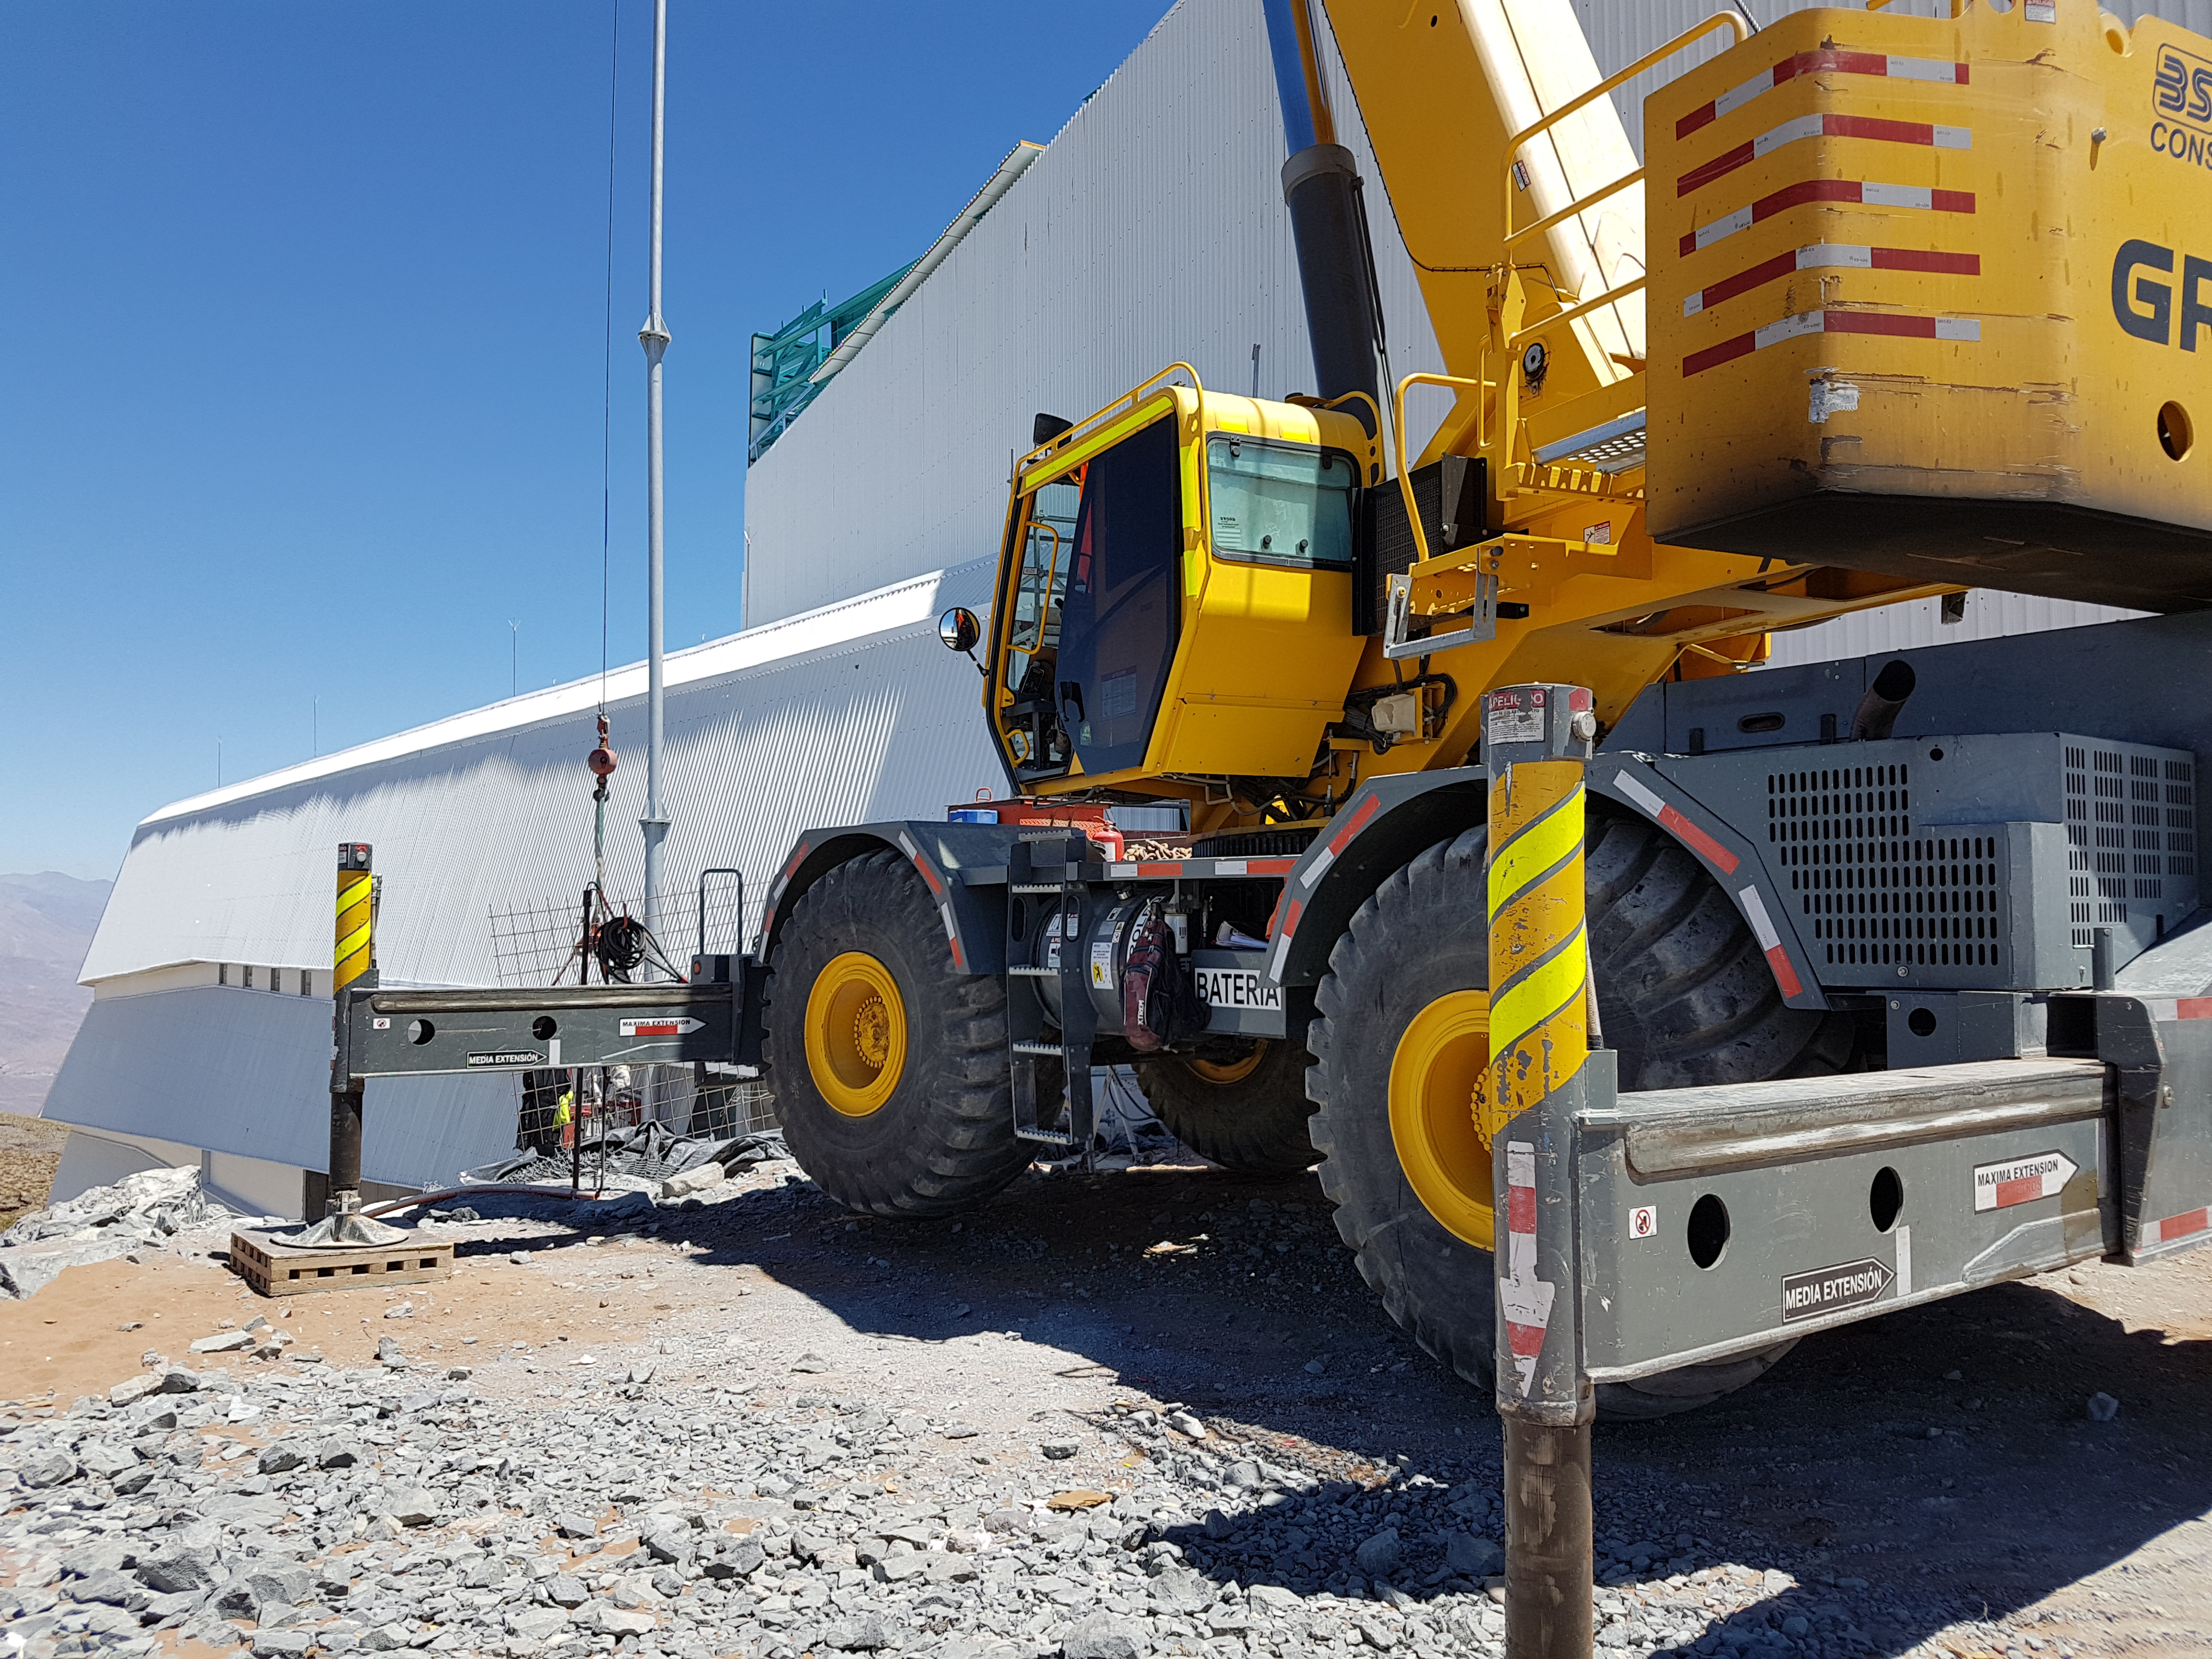

Siding East Side

Besalco Working on Siding

Credit: Rubin Observatory/NSF/AURA